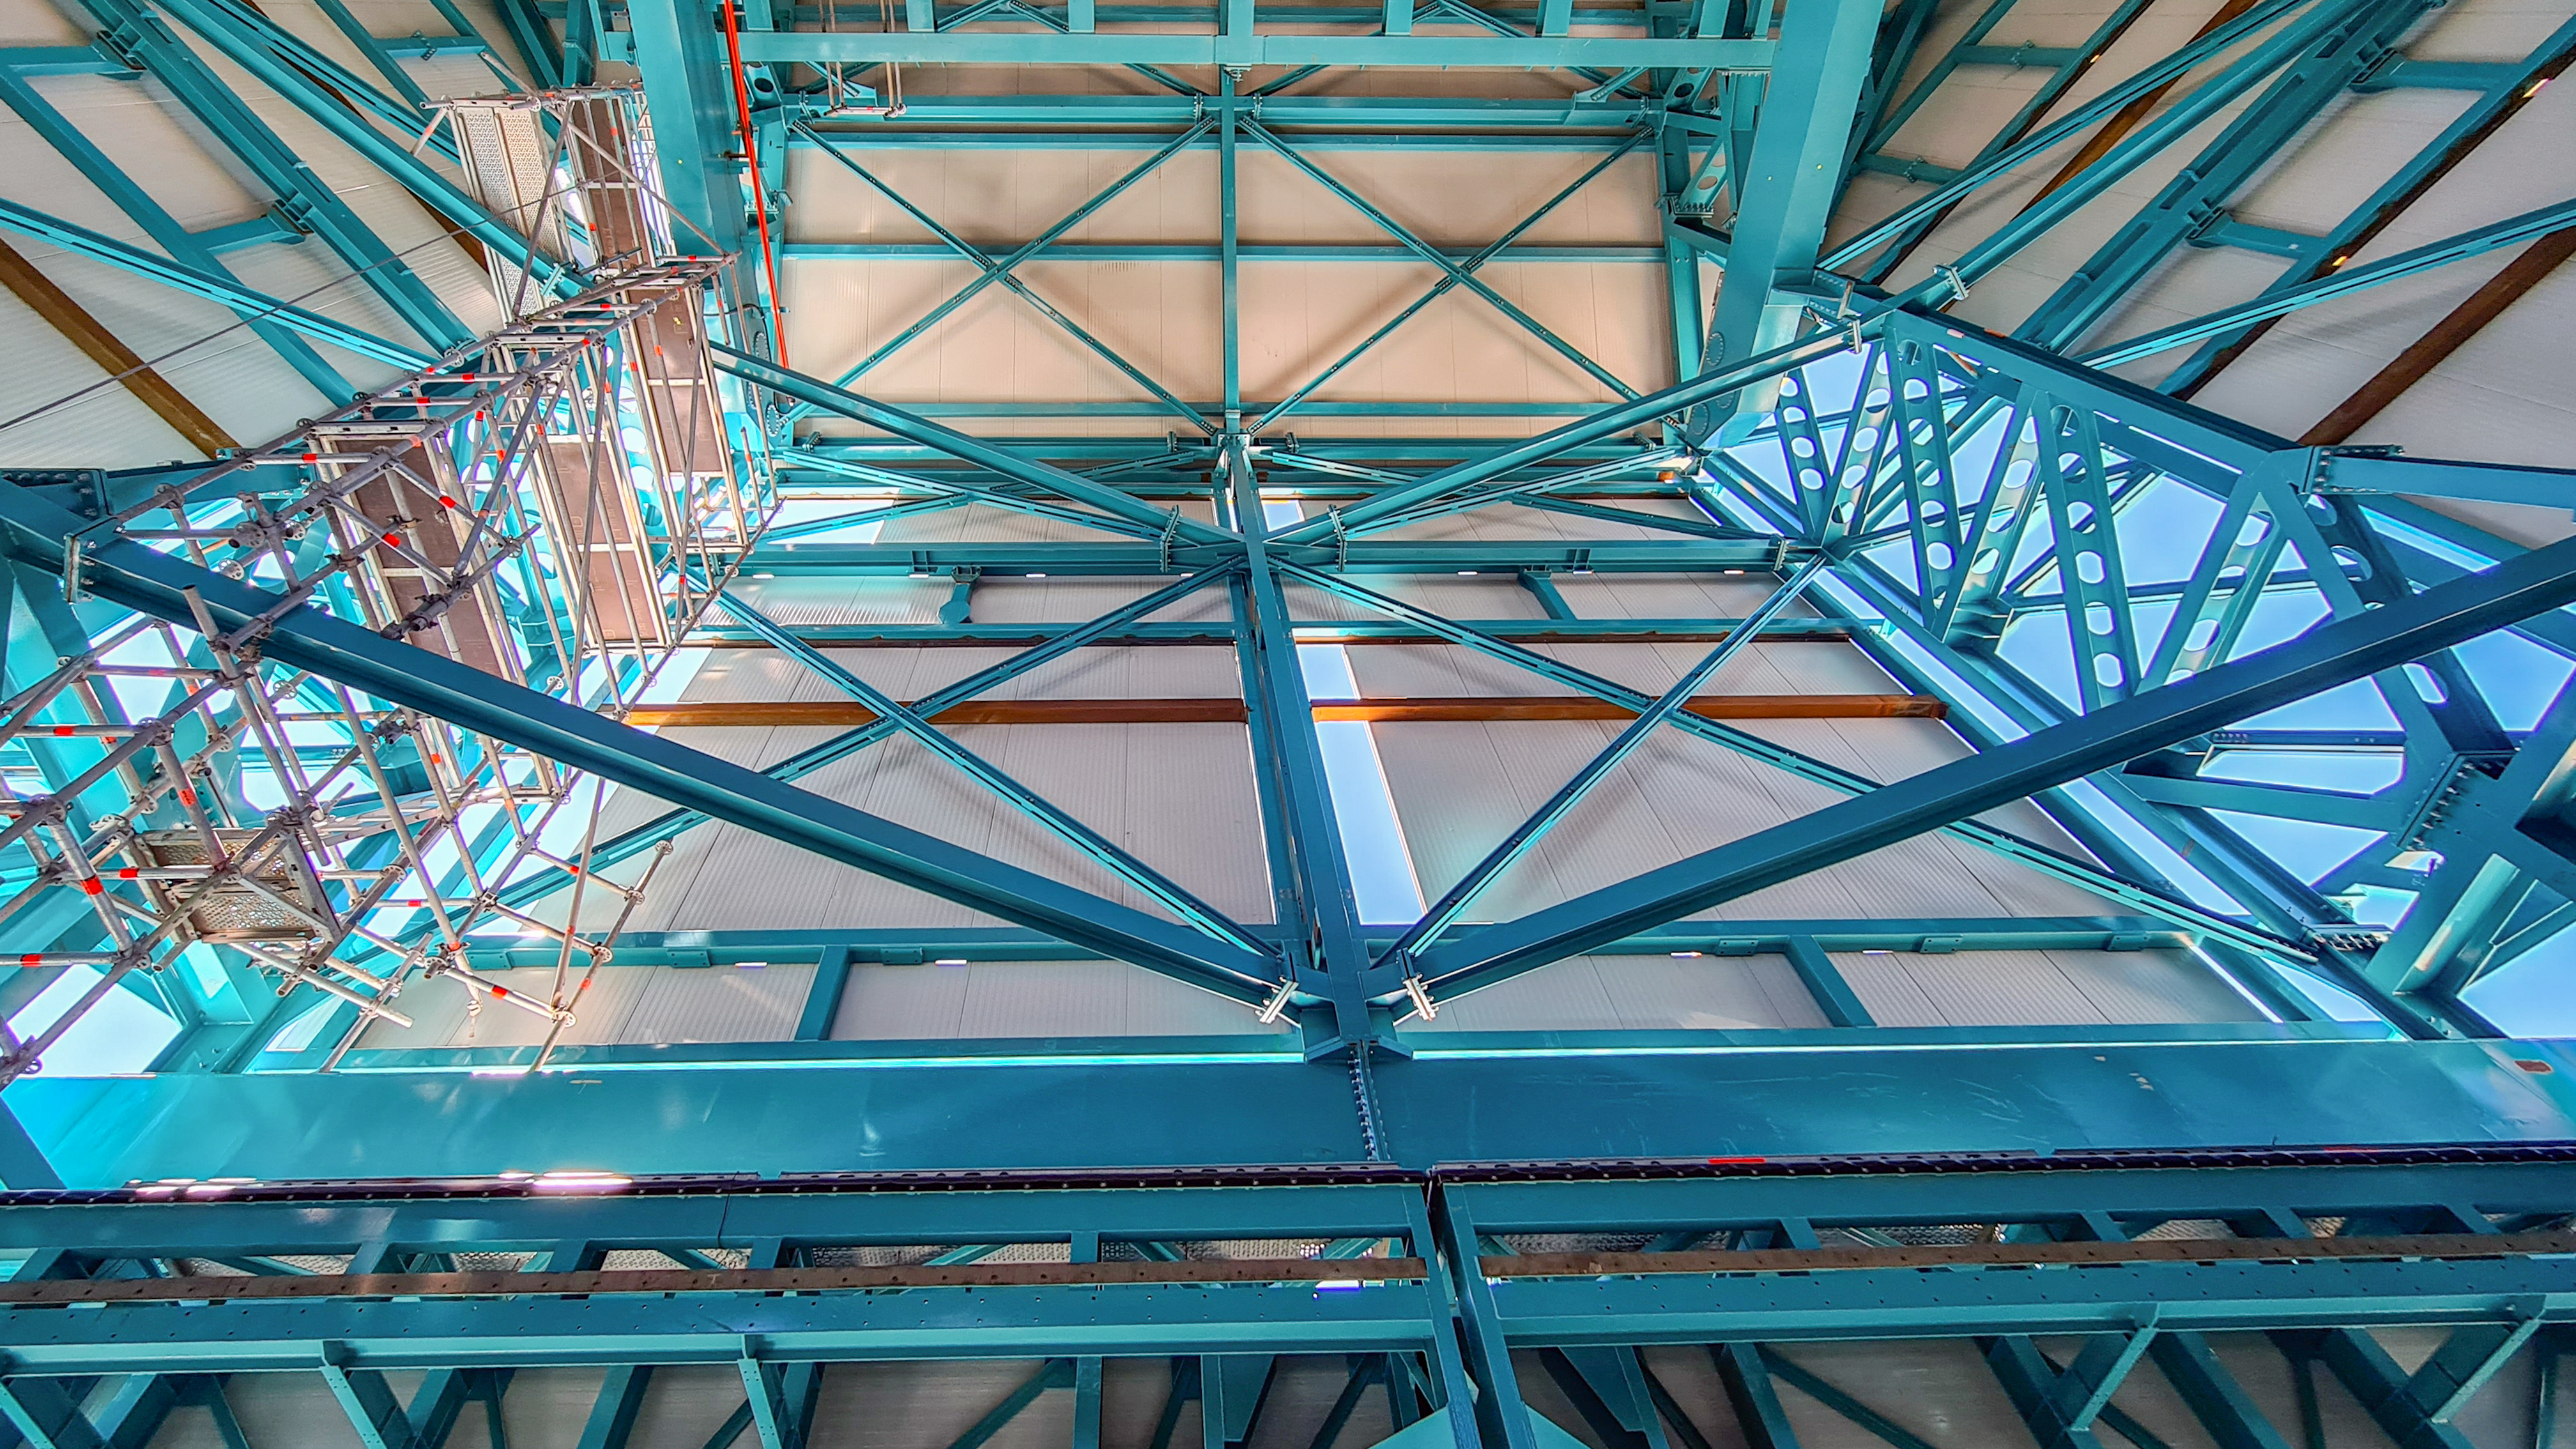

Rubin Observatory Dome

The contracted team for the dome is now about 20 people who are focused on getting the dome enclosed before the TMA team arrives in January. The dome cladding is going up fast!

Credit: Rubin Obs/NSF/AURA